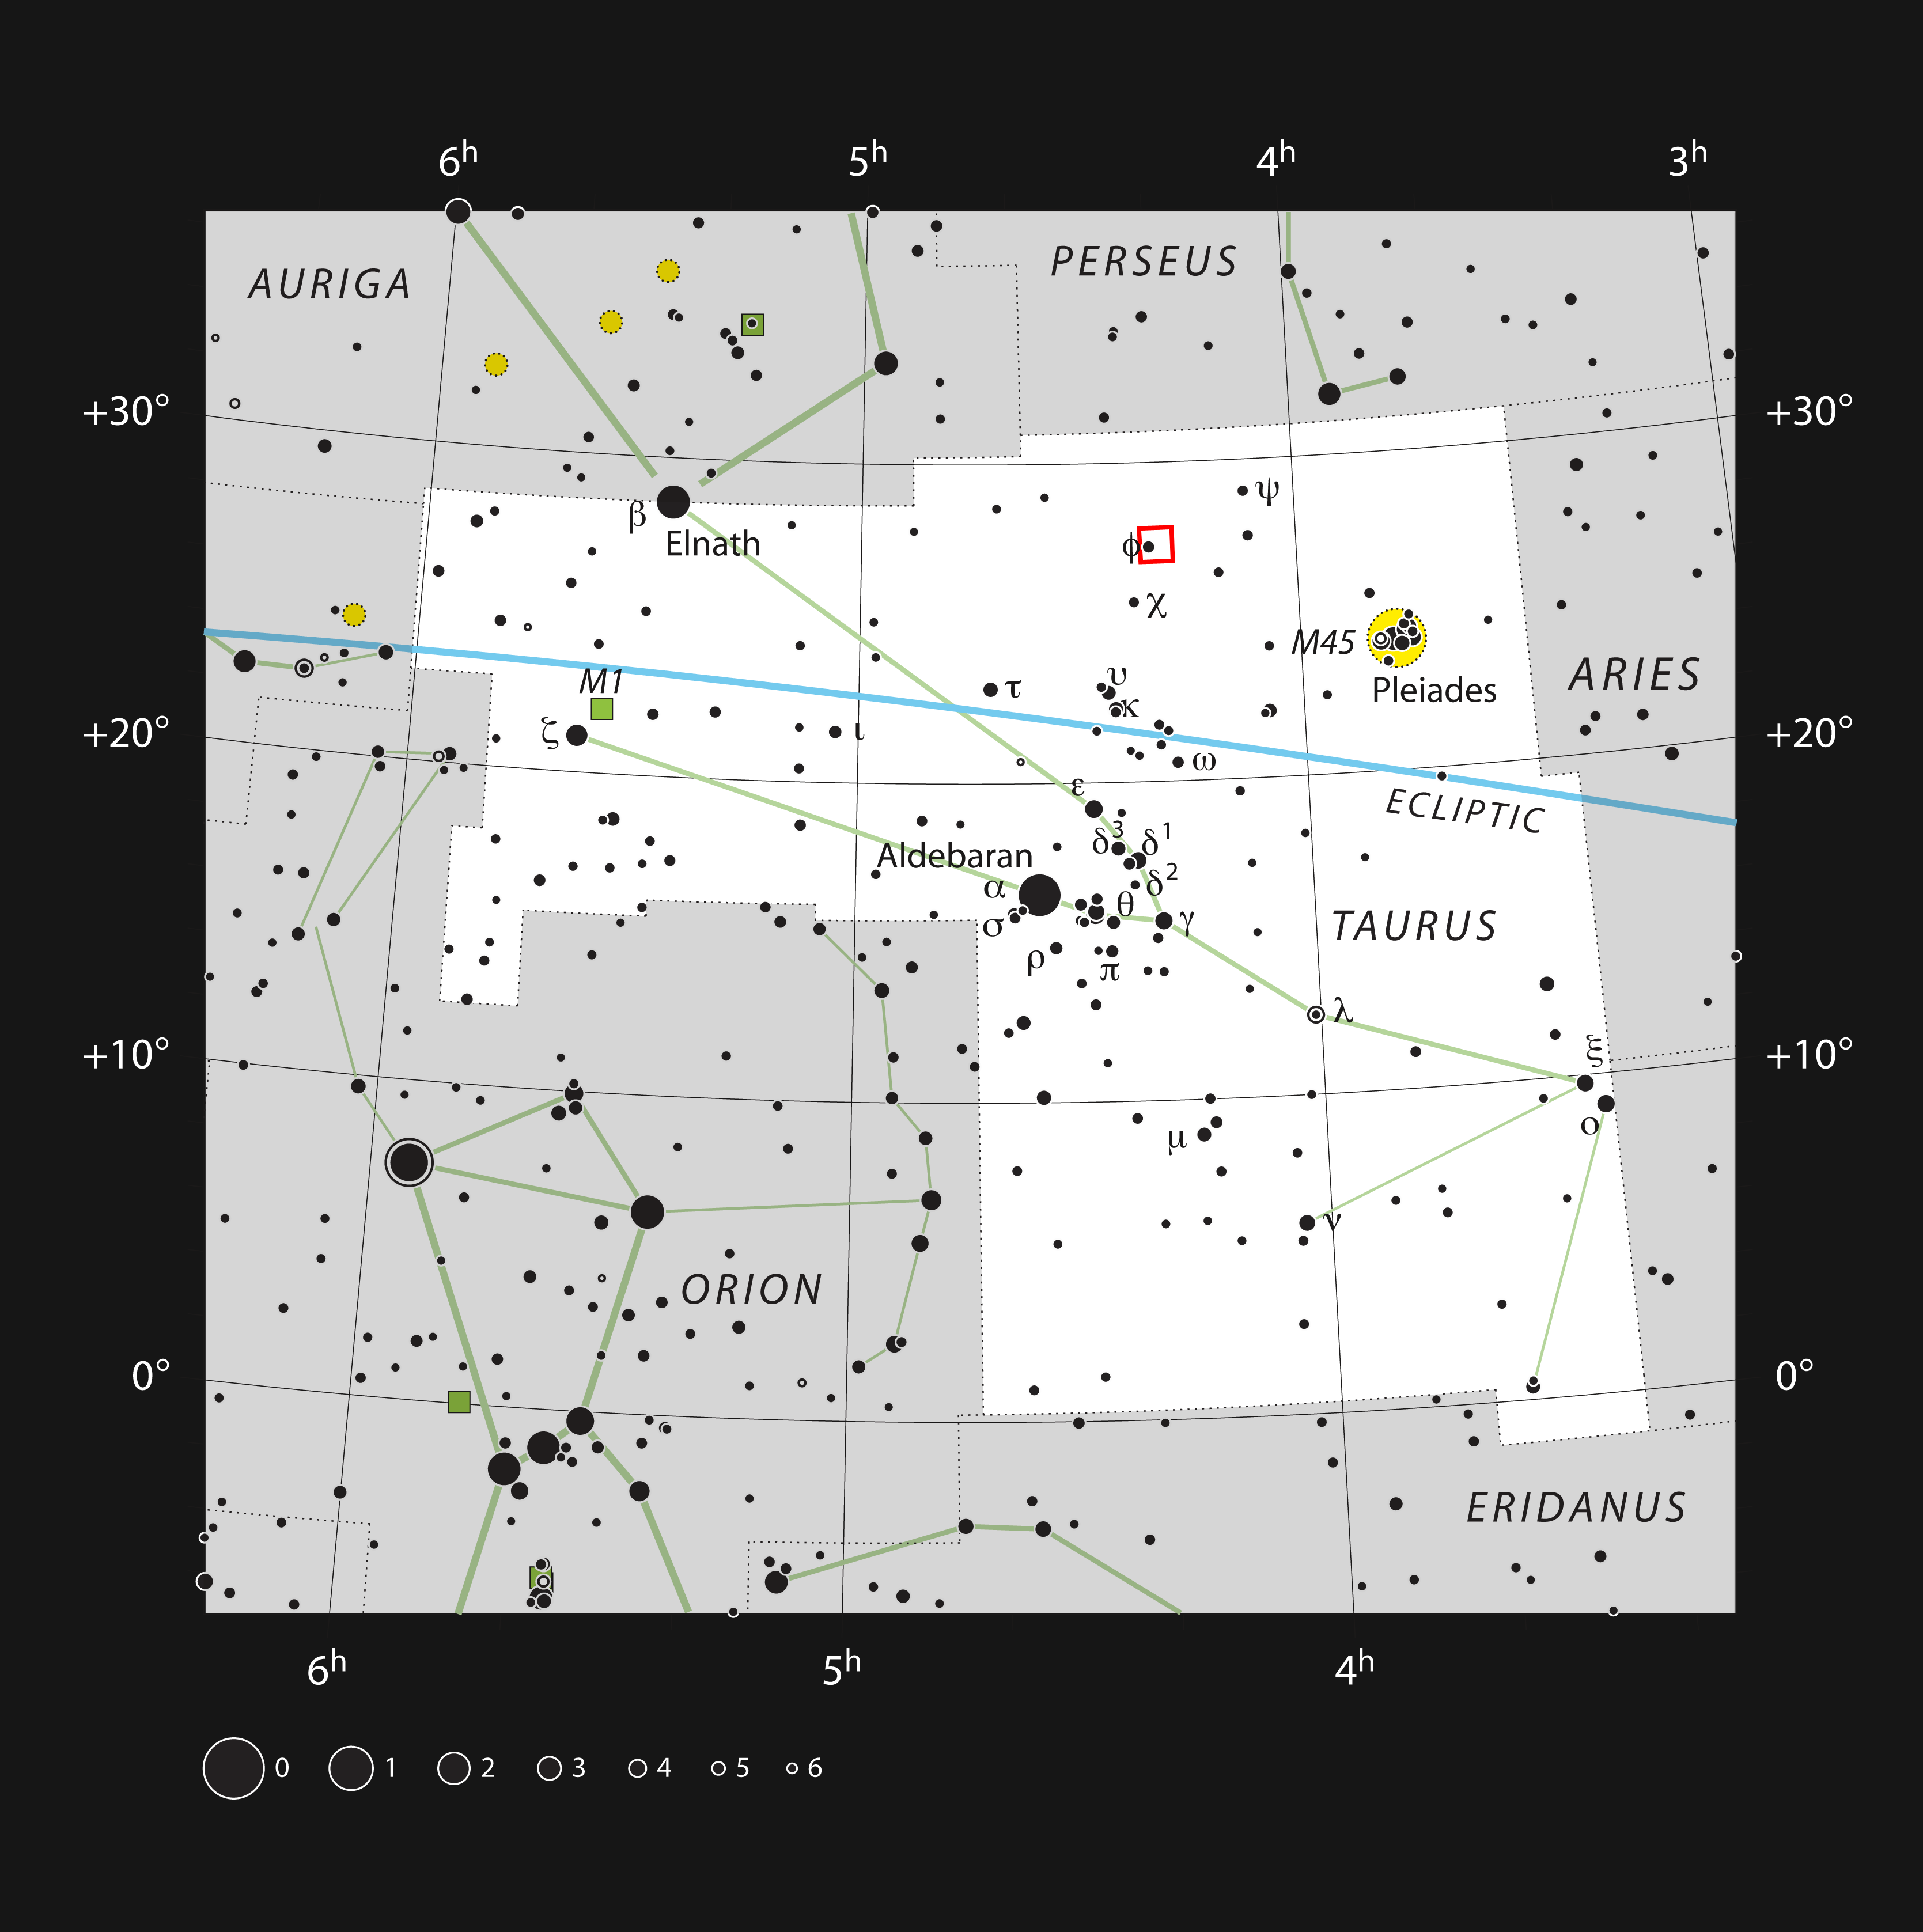

Diagram showing the position of Barnard 211 and Barnard 213 in Taurus

This diagram shows the constellation of Taurus (The Bull). The position of the star-forming regions Barnard 211 and Barnard 213 is shown in red.

Credit: ESO, IAU and Sky & Telescope